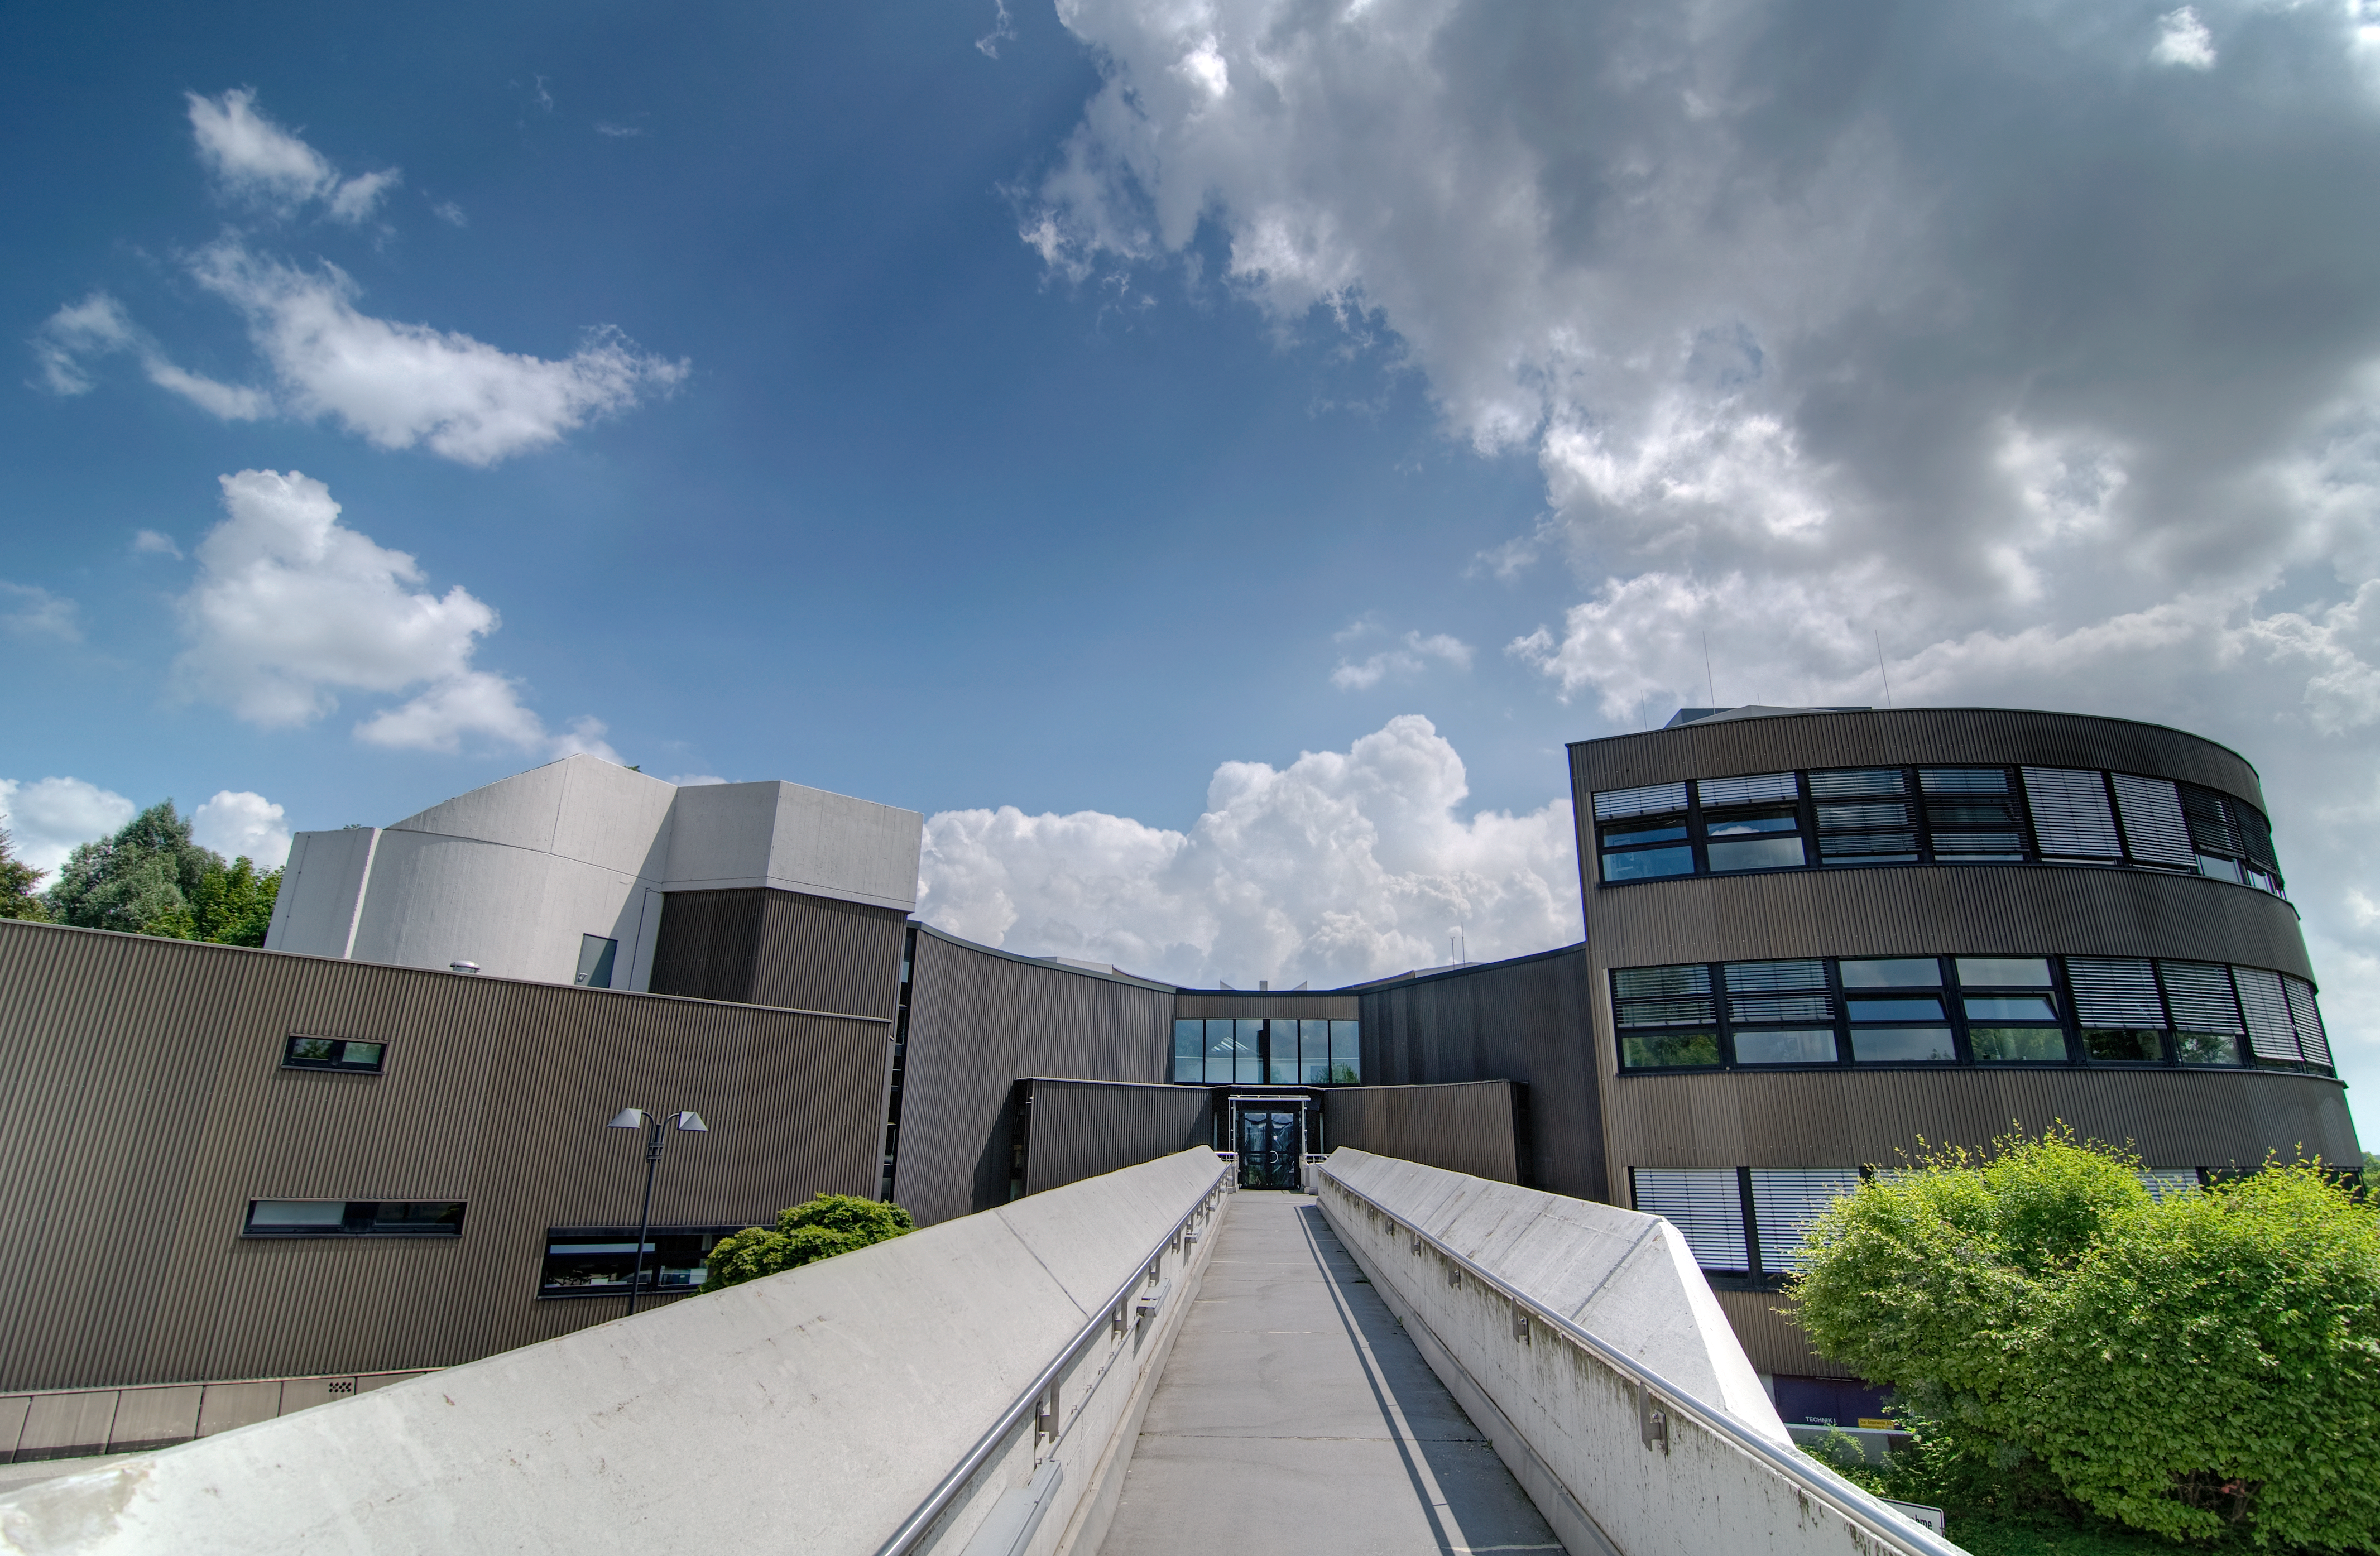

ESO's Headquarters in Garching

The European Southern Observatory’s headquarters in Garching, near Munich, Germany. The IYA2009 Secretariat was established in July 2007 at ESO’s headquarters.

Credit: ESO